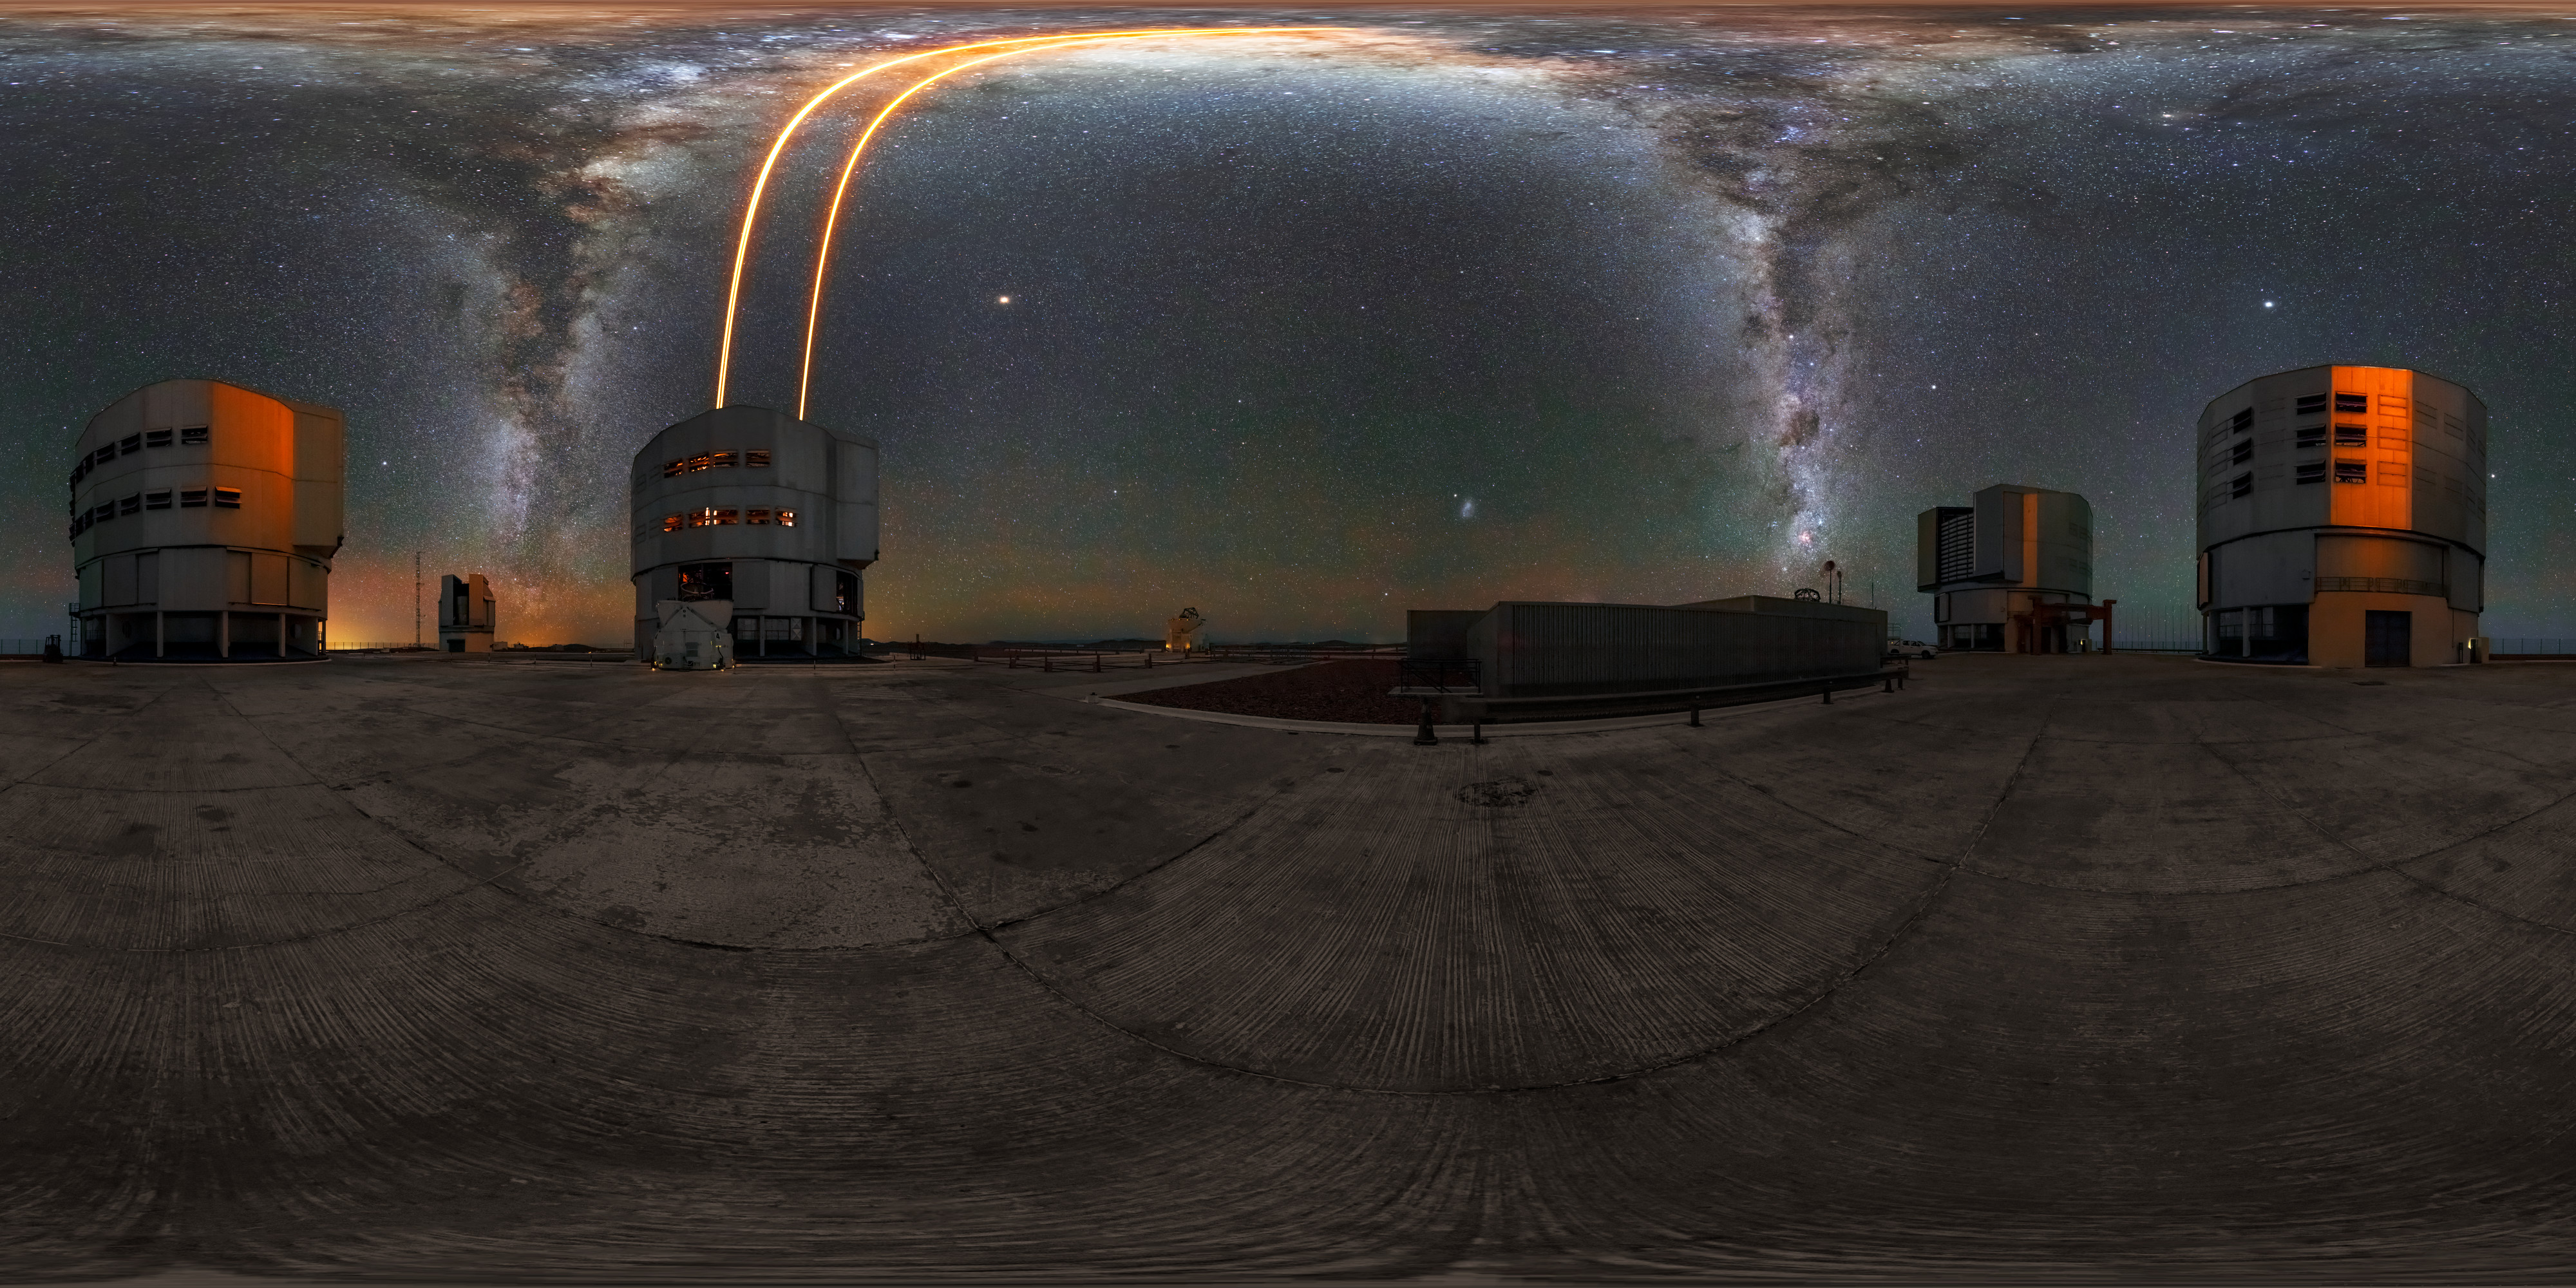

All around the VLT

An 360 degree panorama of the VLT in operation at ESO's Paranal Observatory. Visible are the Unit and Auxiliary Telescopes that make up the VLT, underneath the exquiste dark Chilean skies that brought ESO to the remote observatory. The bright yellow lines shining up into the sky are lasers used by the telescope's adaptive optics system to compensate for the blurring effects of Earth's atmosphere.

Credit: M. Cabral/ESO